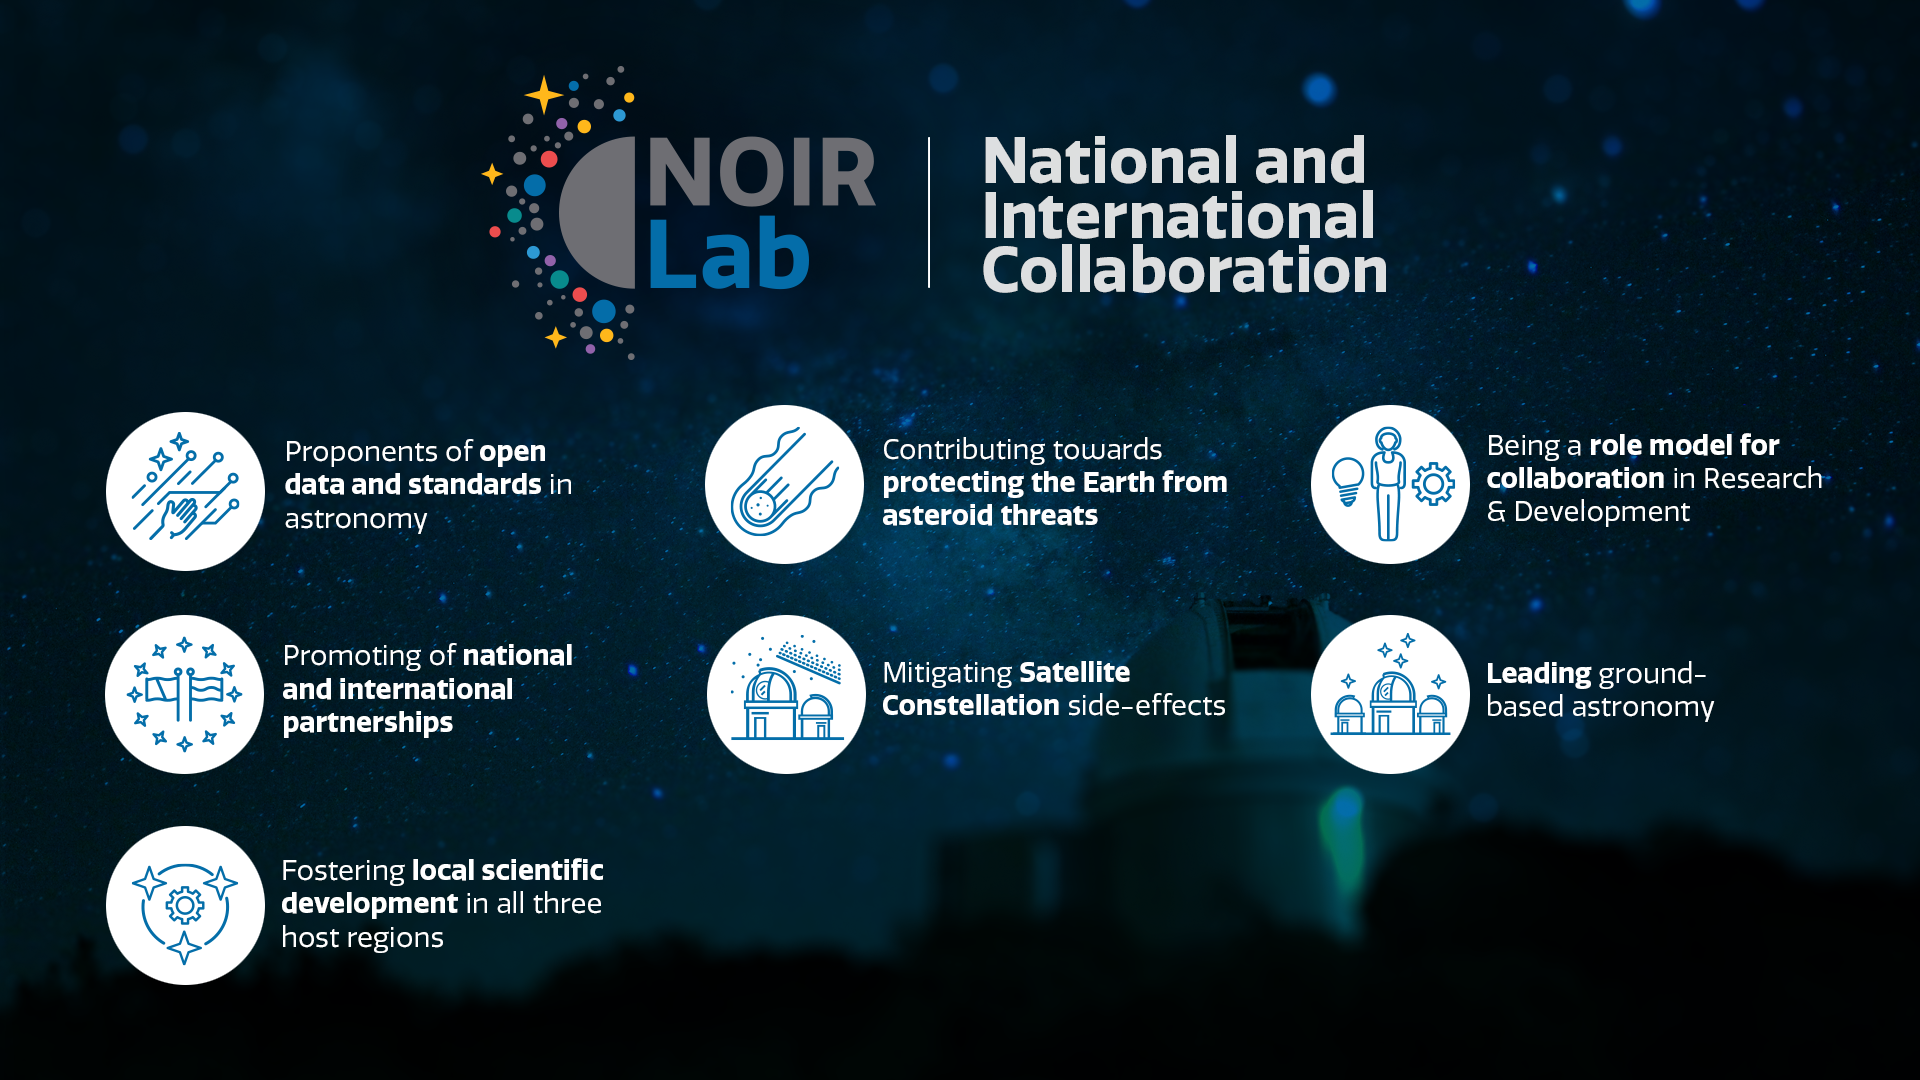

National and International Collaboration

Part of the Foundational Diagrams collection.

Credit: NOIRLab